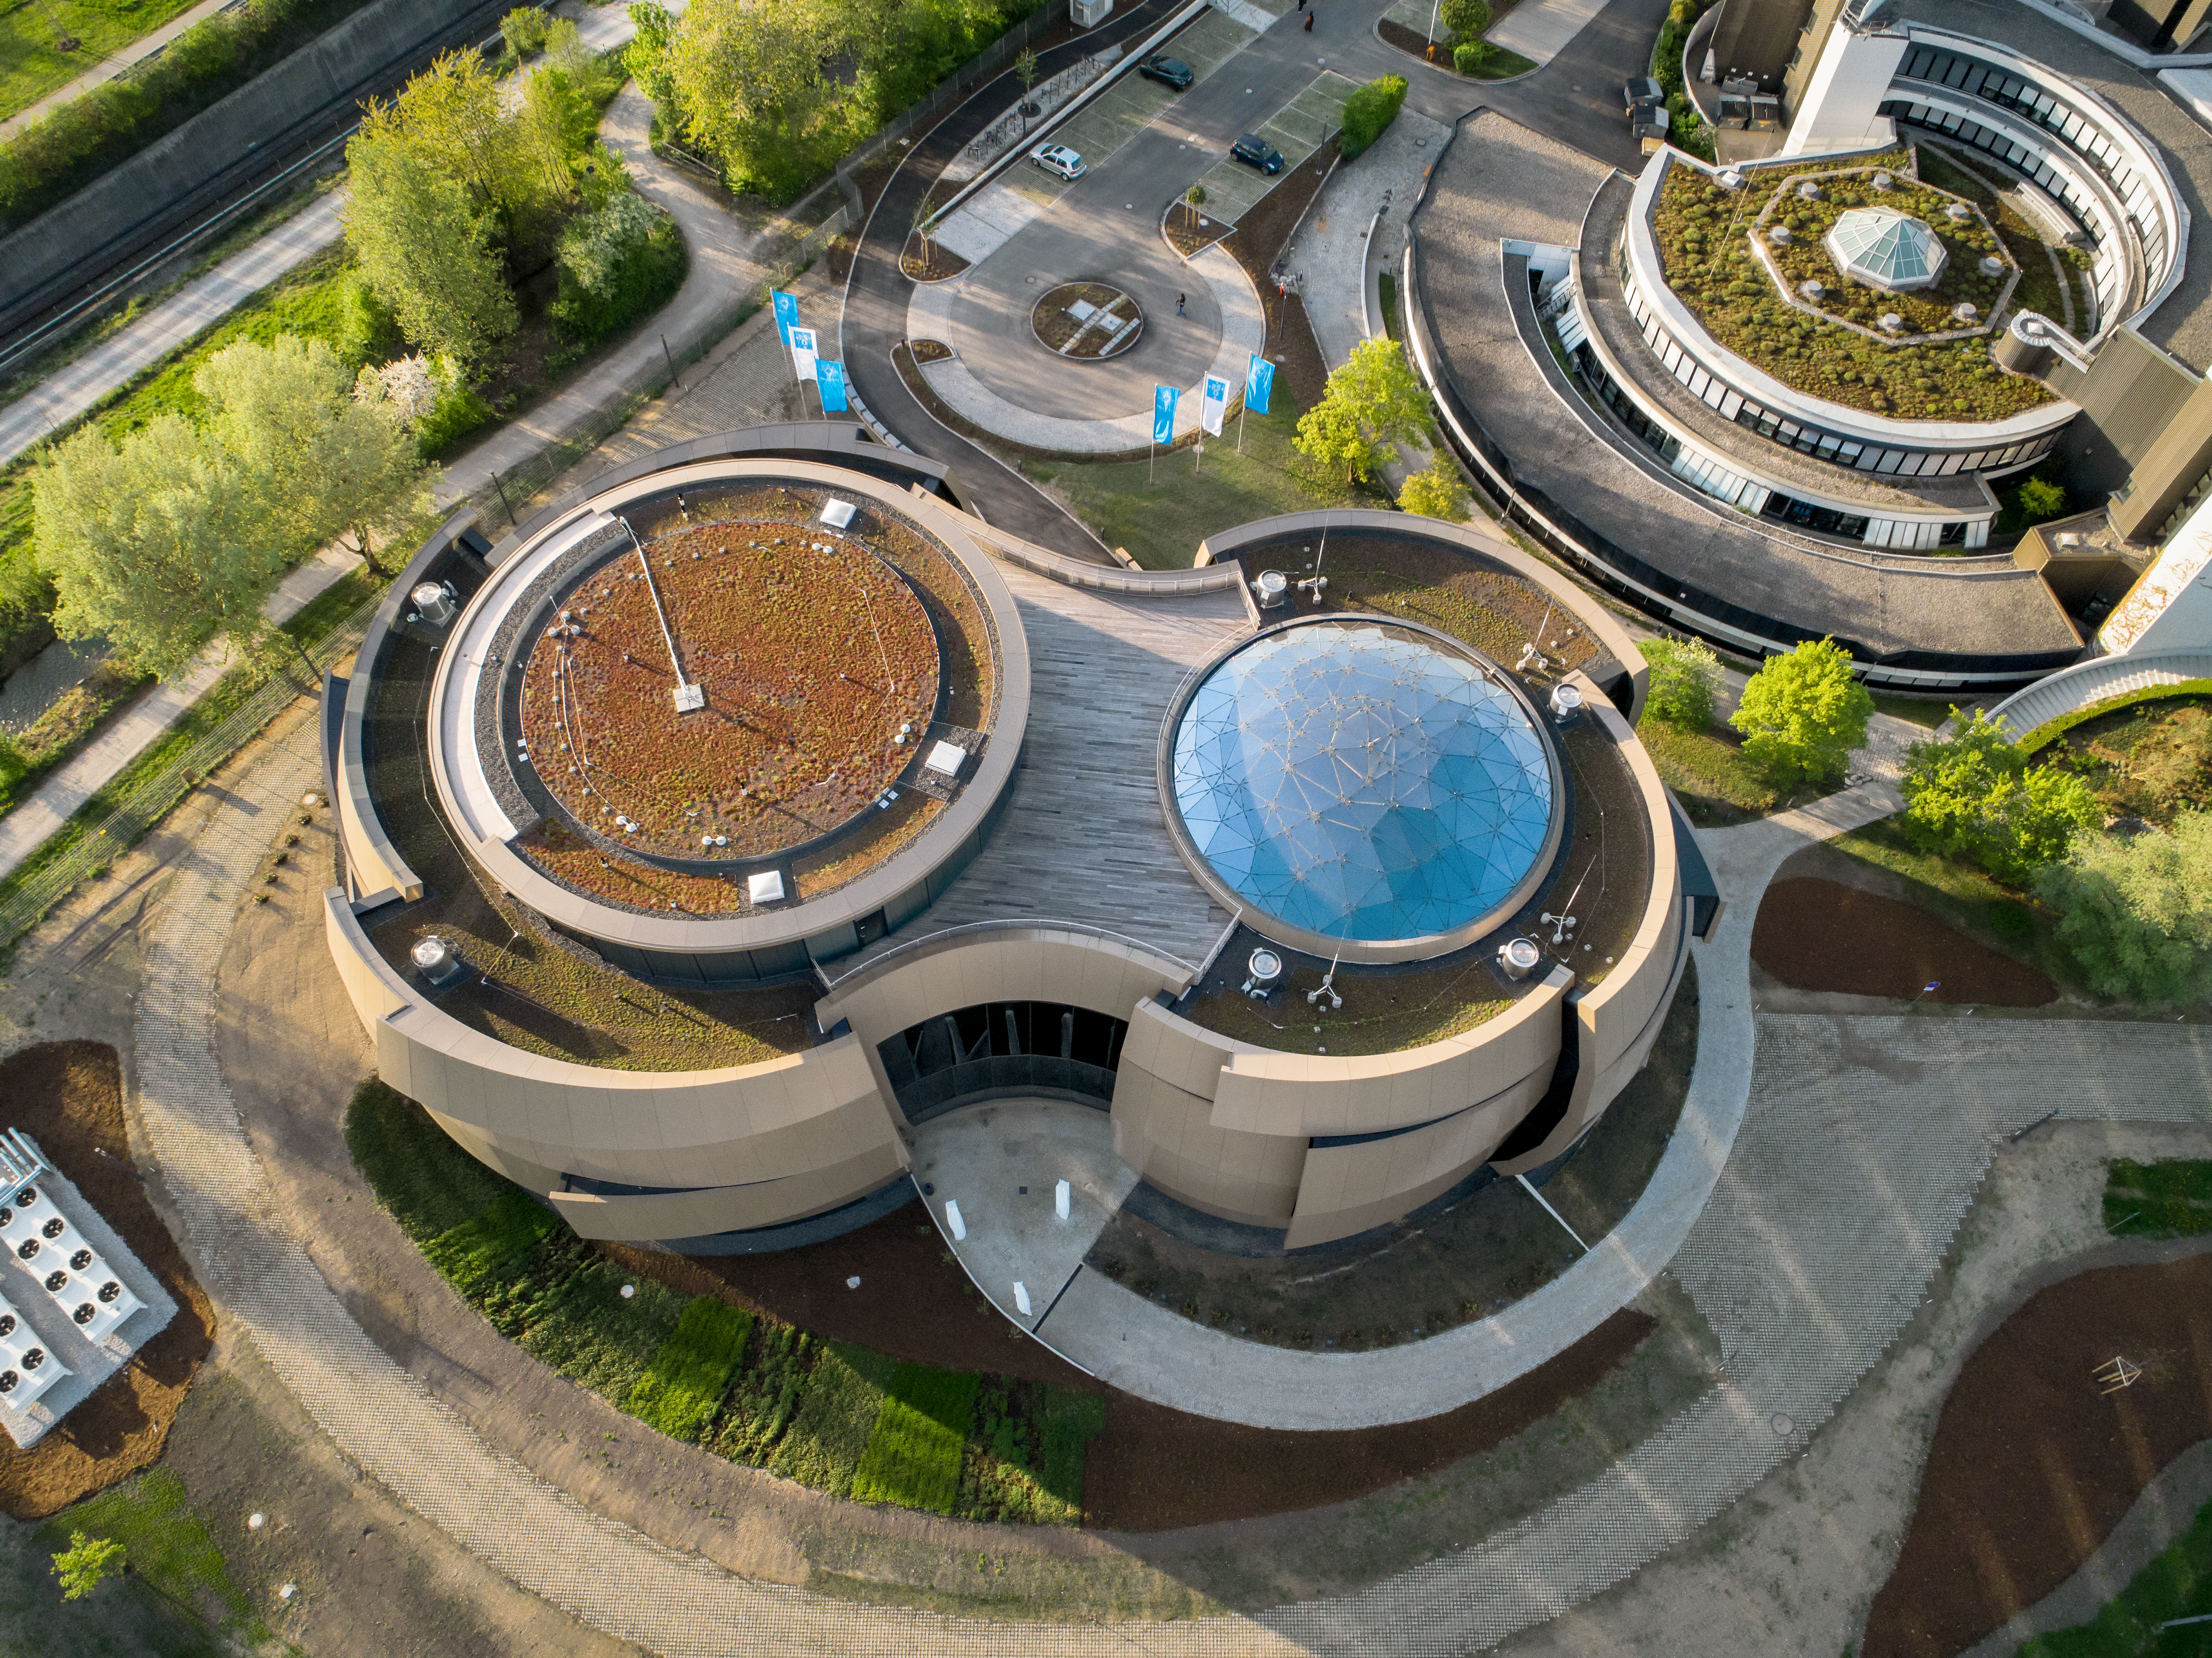

Supernova from above

An aerial view of the ESO Supernova Planetarium & Visitor Centre. The star-roof can been seen reflecting the clear blue sky.

Credit: ESO/C. Malin (christophmalin.com)